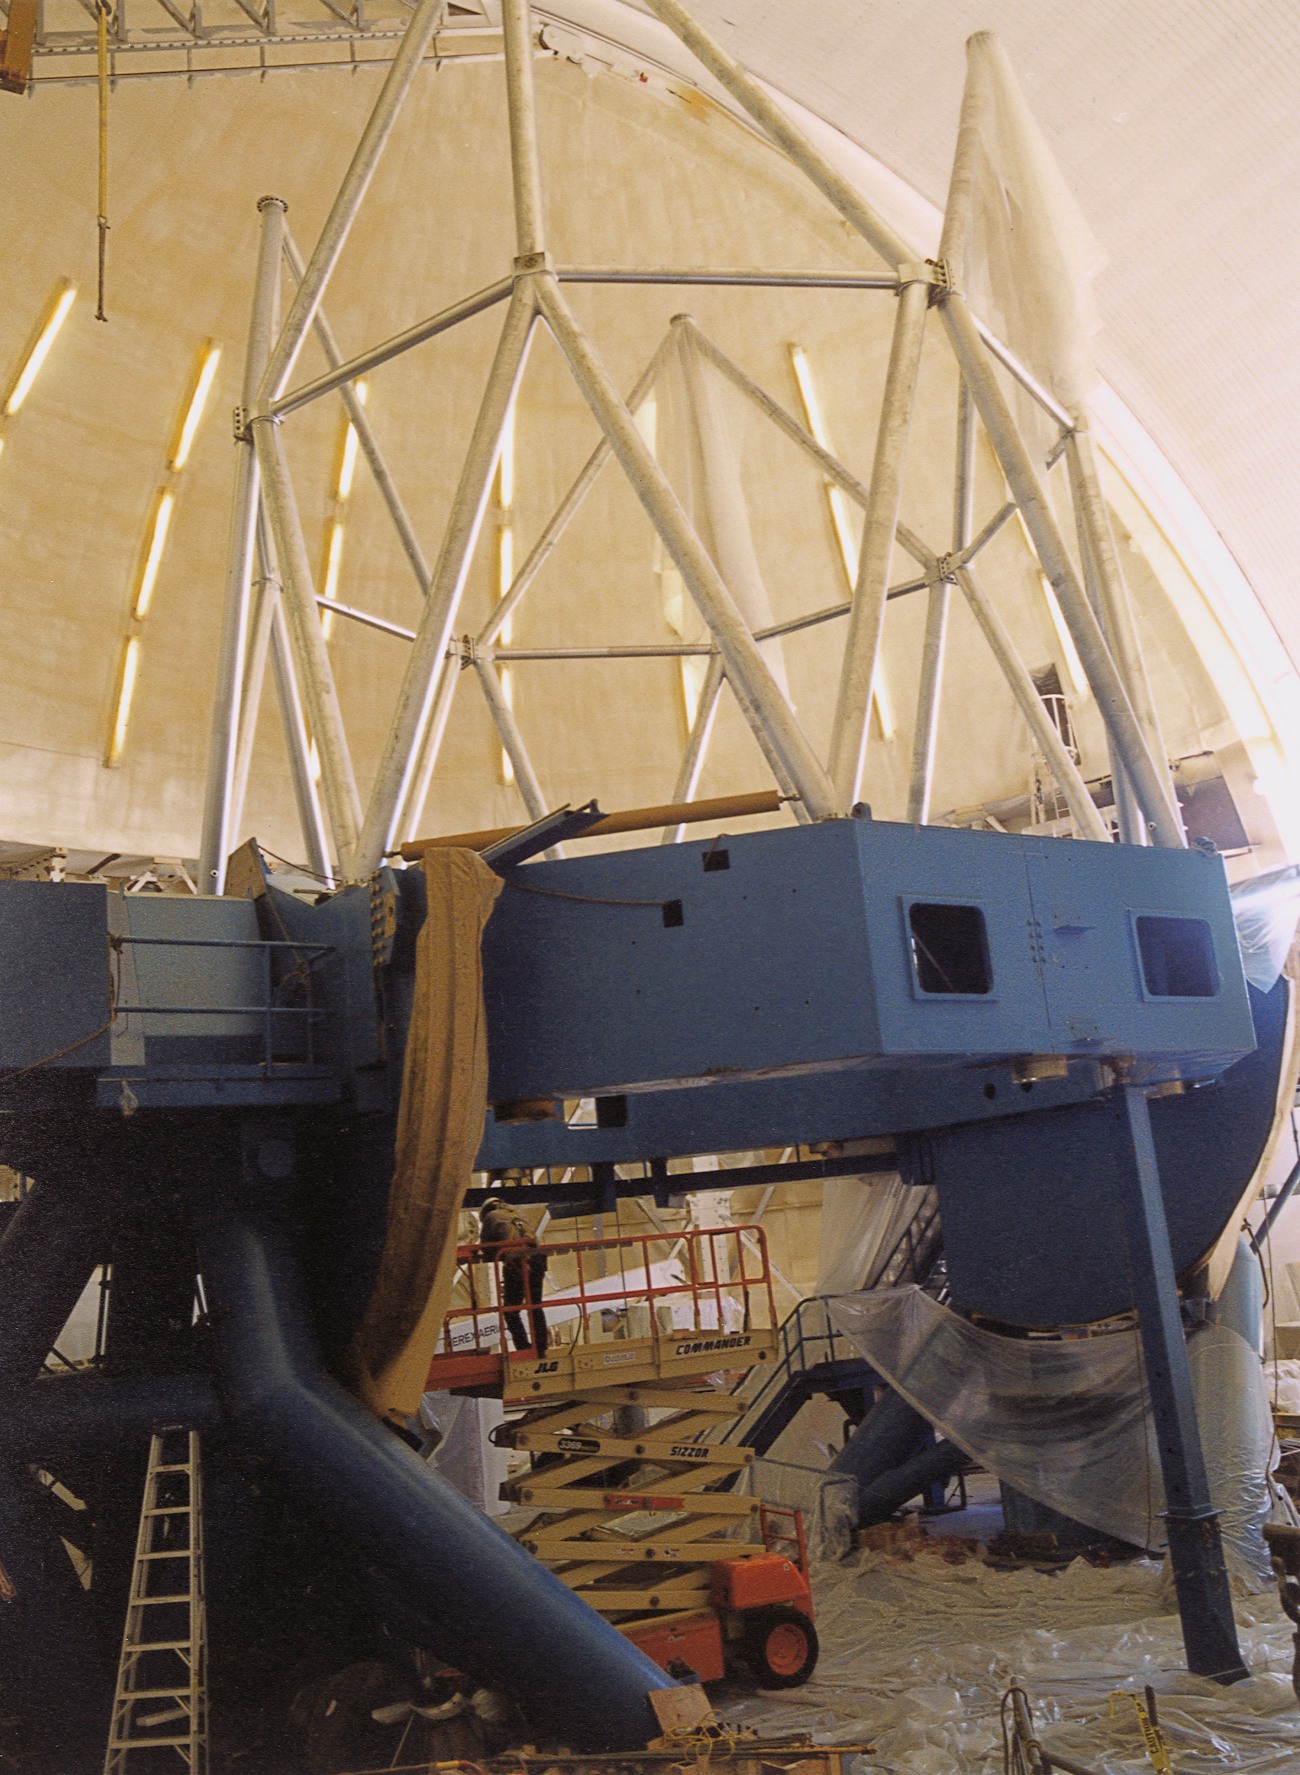

Gemini North, Mauna Kea

Continuing installation of the Gemini North 8-meter telescope structure, Mauna Kea, Hawaii, April 17th 1998.

Credit: NOIRLab/NSF/AURA